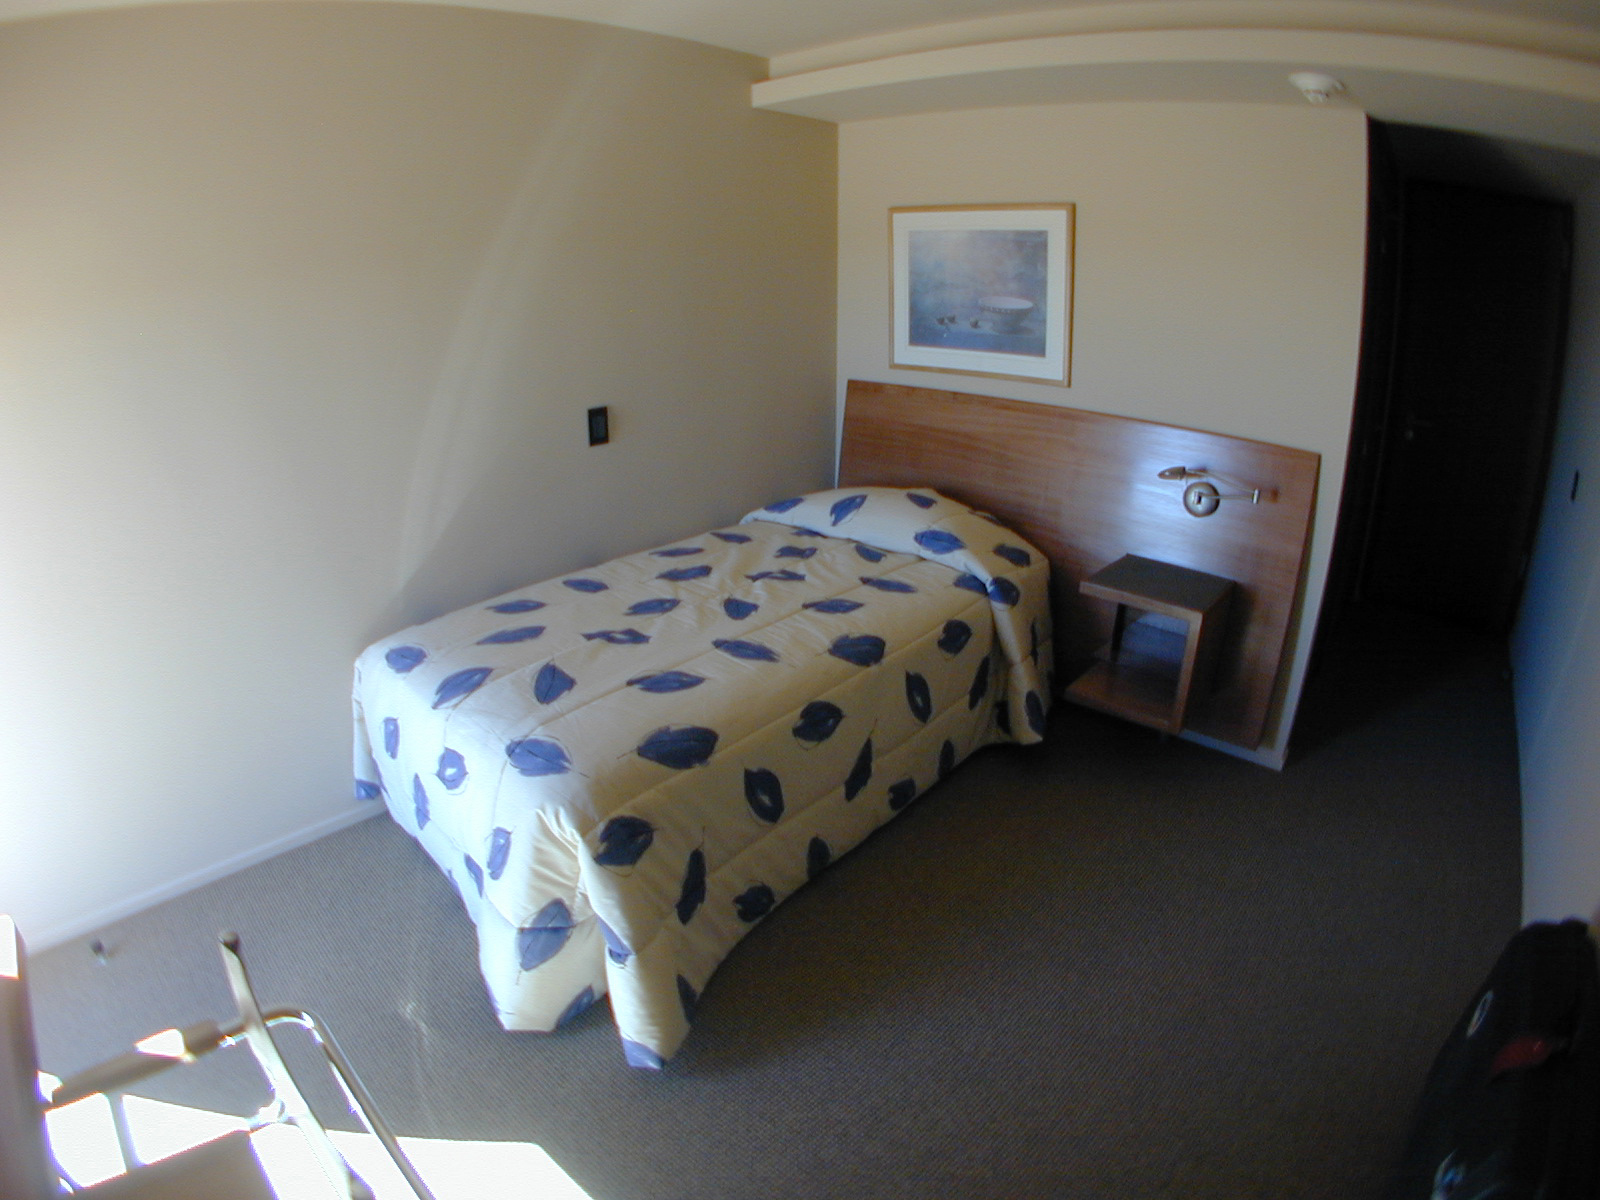

The Paranal Residencia

A functional and essential bedroom of 16 m2 with all communication connections to allow staff and visitor to work and rest.

Credit: ESO/M.Tarenghi